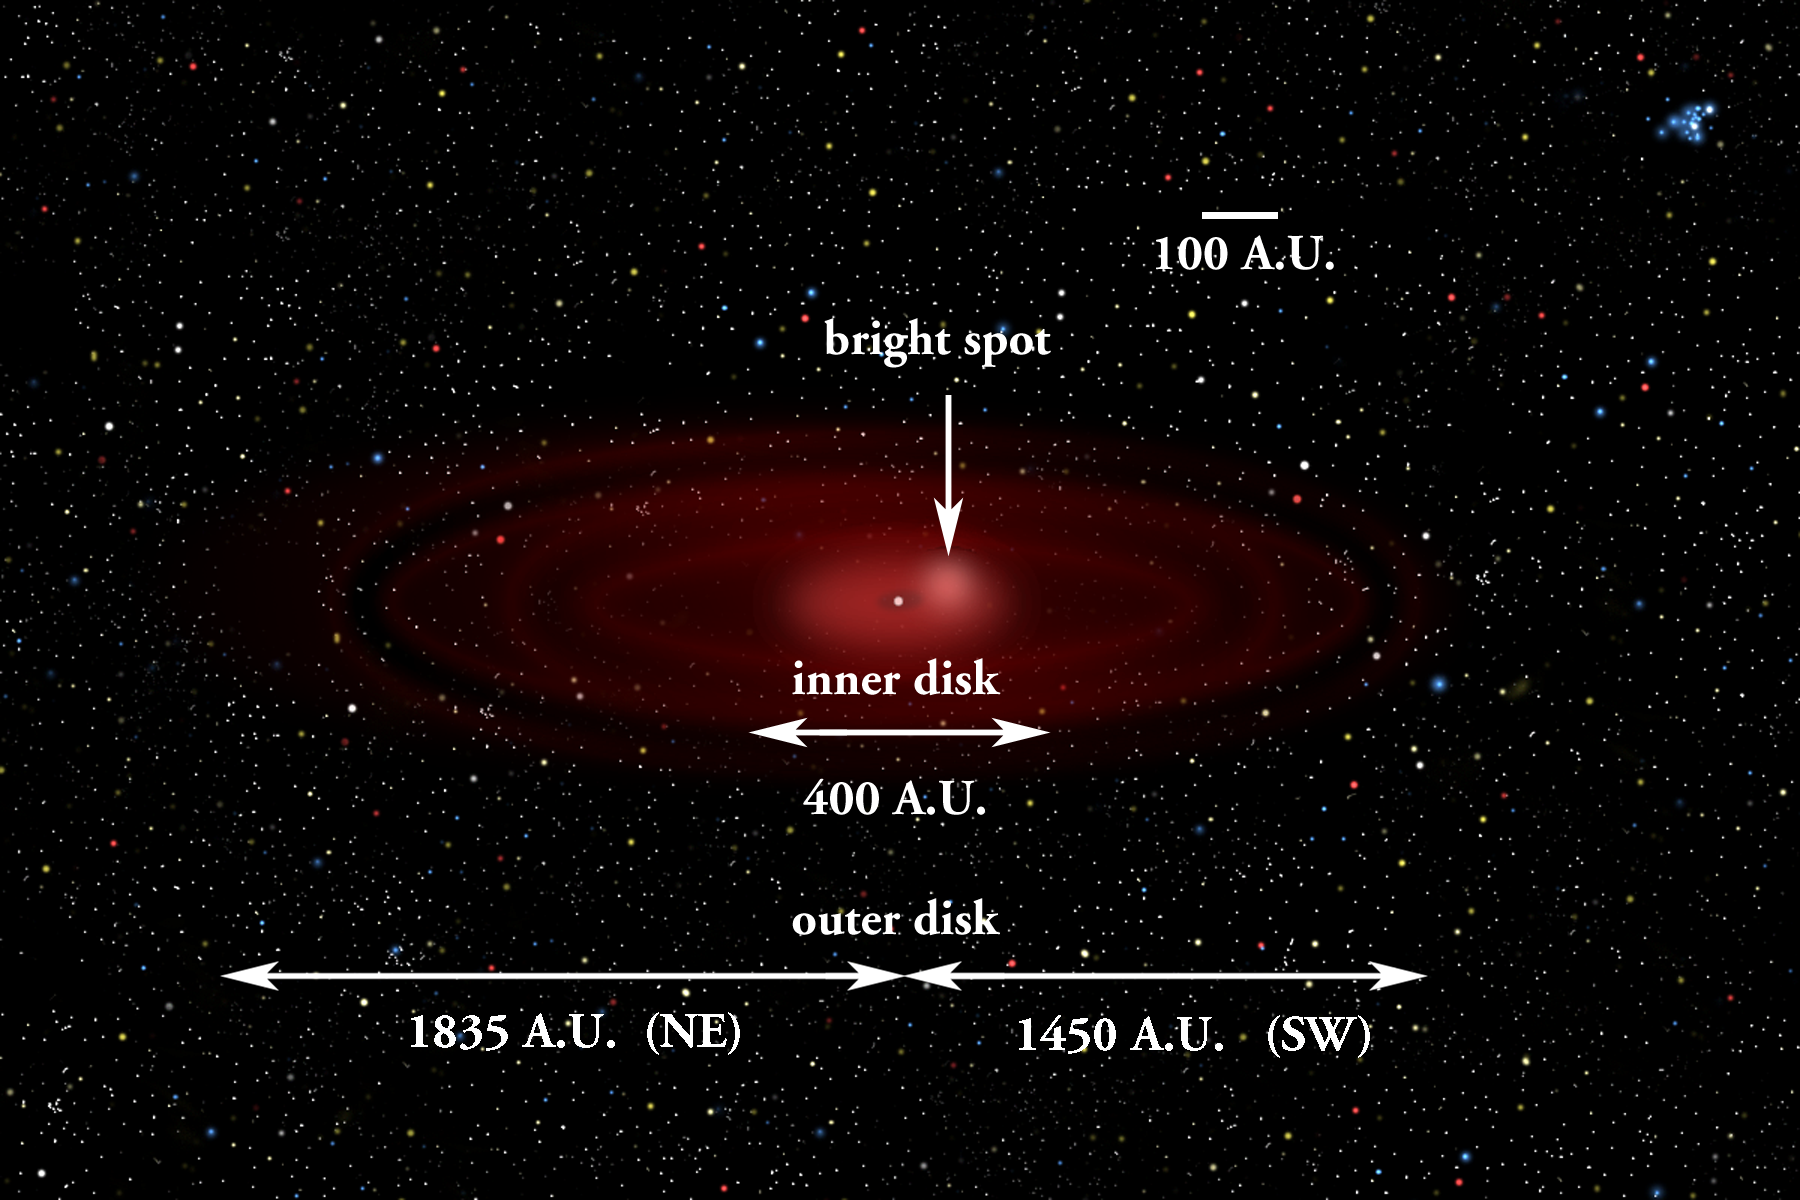

Dusting for Clues: Gemini Discovers Evidence for Colliding Bodies in Planet Forming Disk

Wide view illustration of Beta Pictoris showing bright area where collision is suspected.

Credit: Gemini Observatory/NSF/AURA/J. Lomberg